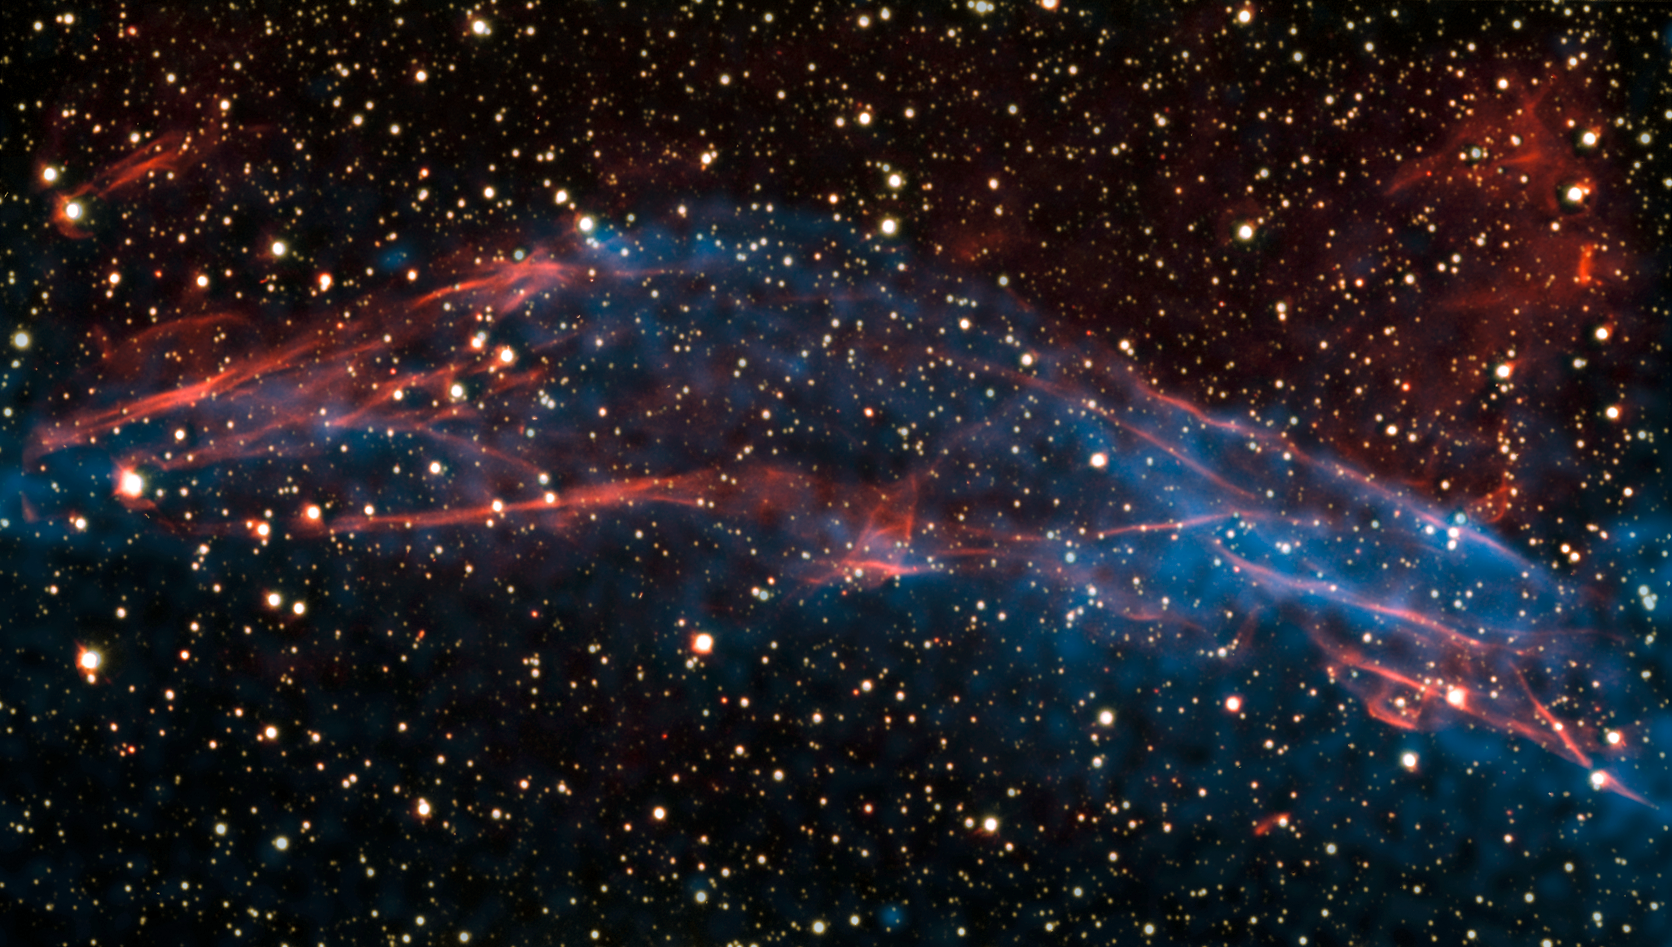

The rim of RCW 86

Image of part of a stellar remnant whose explosion was recorded in 185 AD. By studying this remnant in detail, a team of astronomers was able to solve the mystery of the Milky Way’s super-efficient particle accelerators. The team shows that the shock wave visible in this area is very efficient at accelerating particles and the energy used in this process matches the number of cosmic rays observed on Earth. North is toward the top right and east to the top left. The image is about 6 arc minutes across.

Credit: ESO/E. Helder & NASA/Chandra